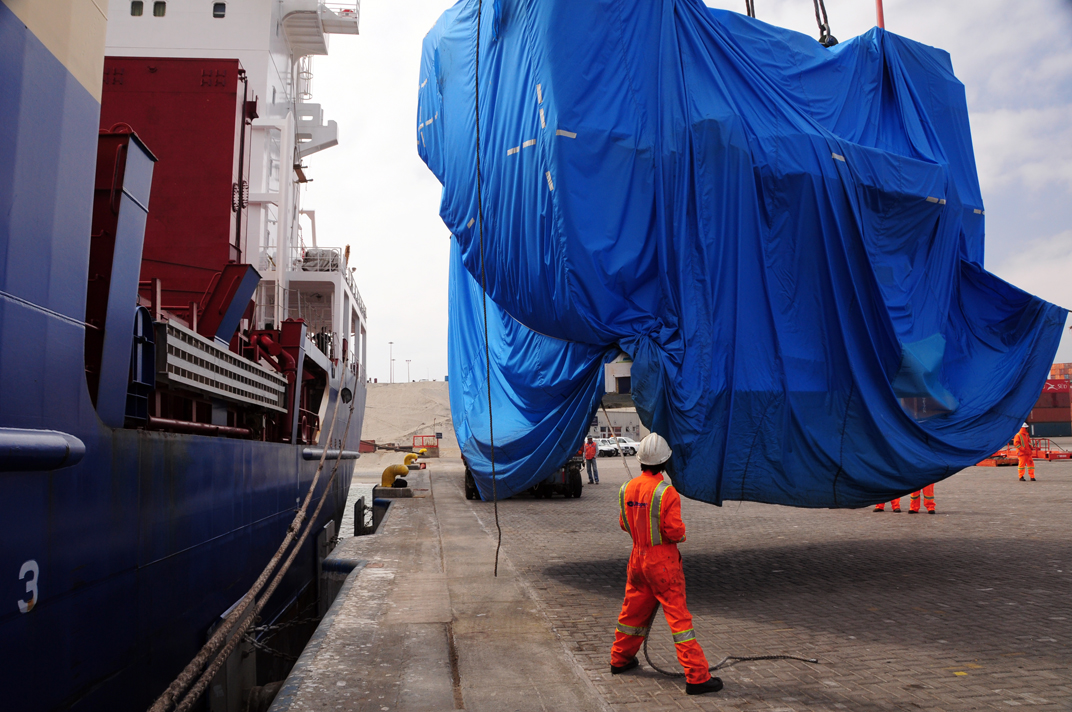

Antenna arrived in Mejillones

On October 28, 2009, the first Japanese 7-meter antenna arrived in Mejillones.

Credit: Ralph Bennett - ALMA (ESO / NAOJ / NRAO)